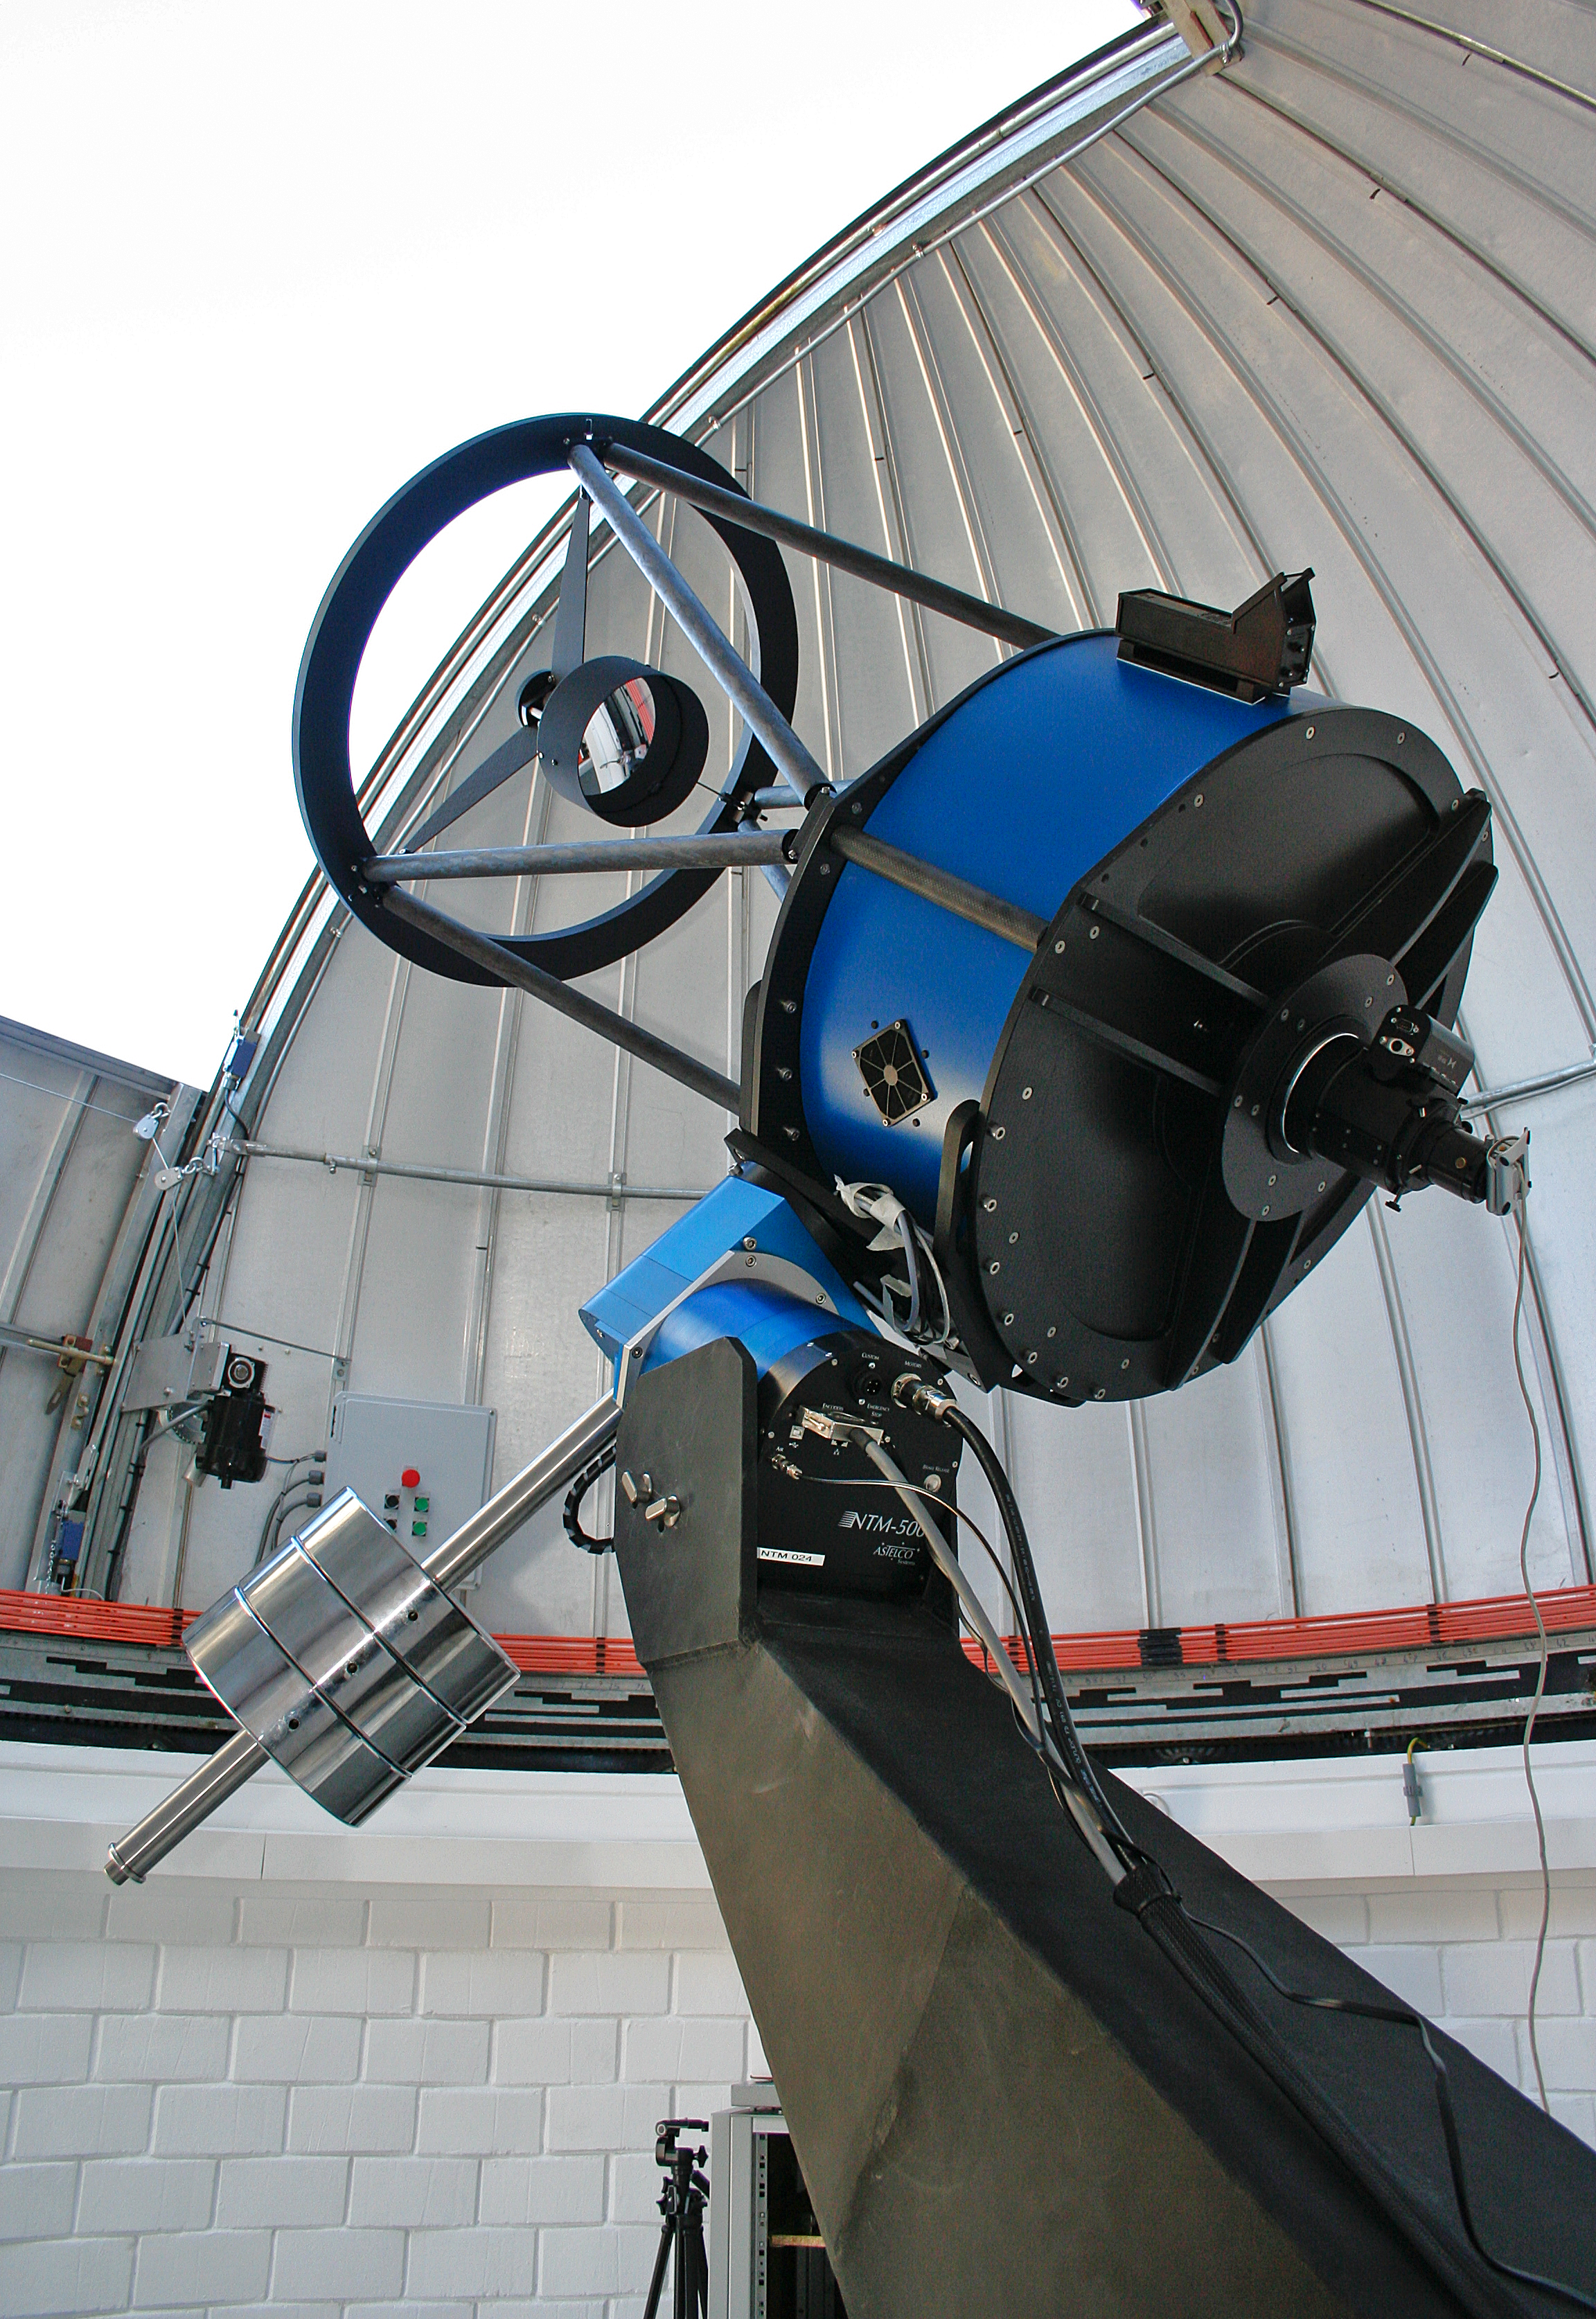

TRAPPIST–South at La Silla

A new robotic telescope had first light at ESO’s La Silla Observatory, in Chile, in June 2010. TRAPPIST–South (TRAnsiting Planets and PlanetesImals Small Telescope–South) is devoted to the study of planetary systems through two approaches: the detection and characterisation of planets located outside the Solar System (exoplanets) and the study of comets orbiting around the Sun. The 60-cm national telescope is operated from a control room in Liège, Belgium, 12 000 km away.

Credit: E. Jehin/ESO